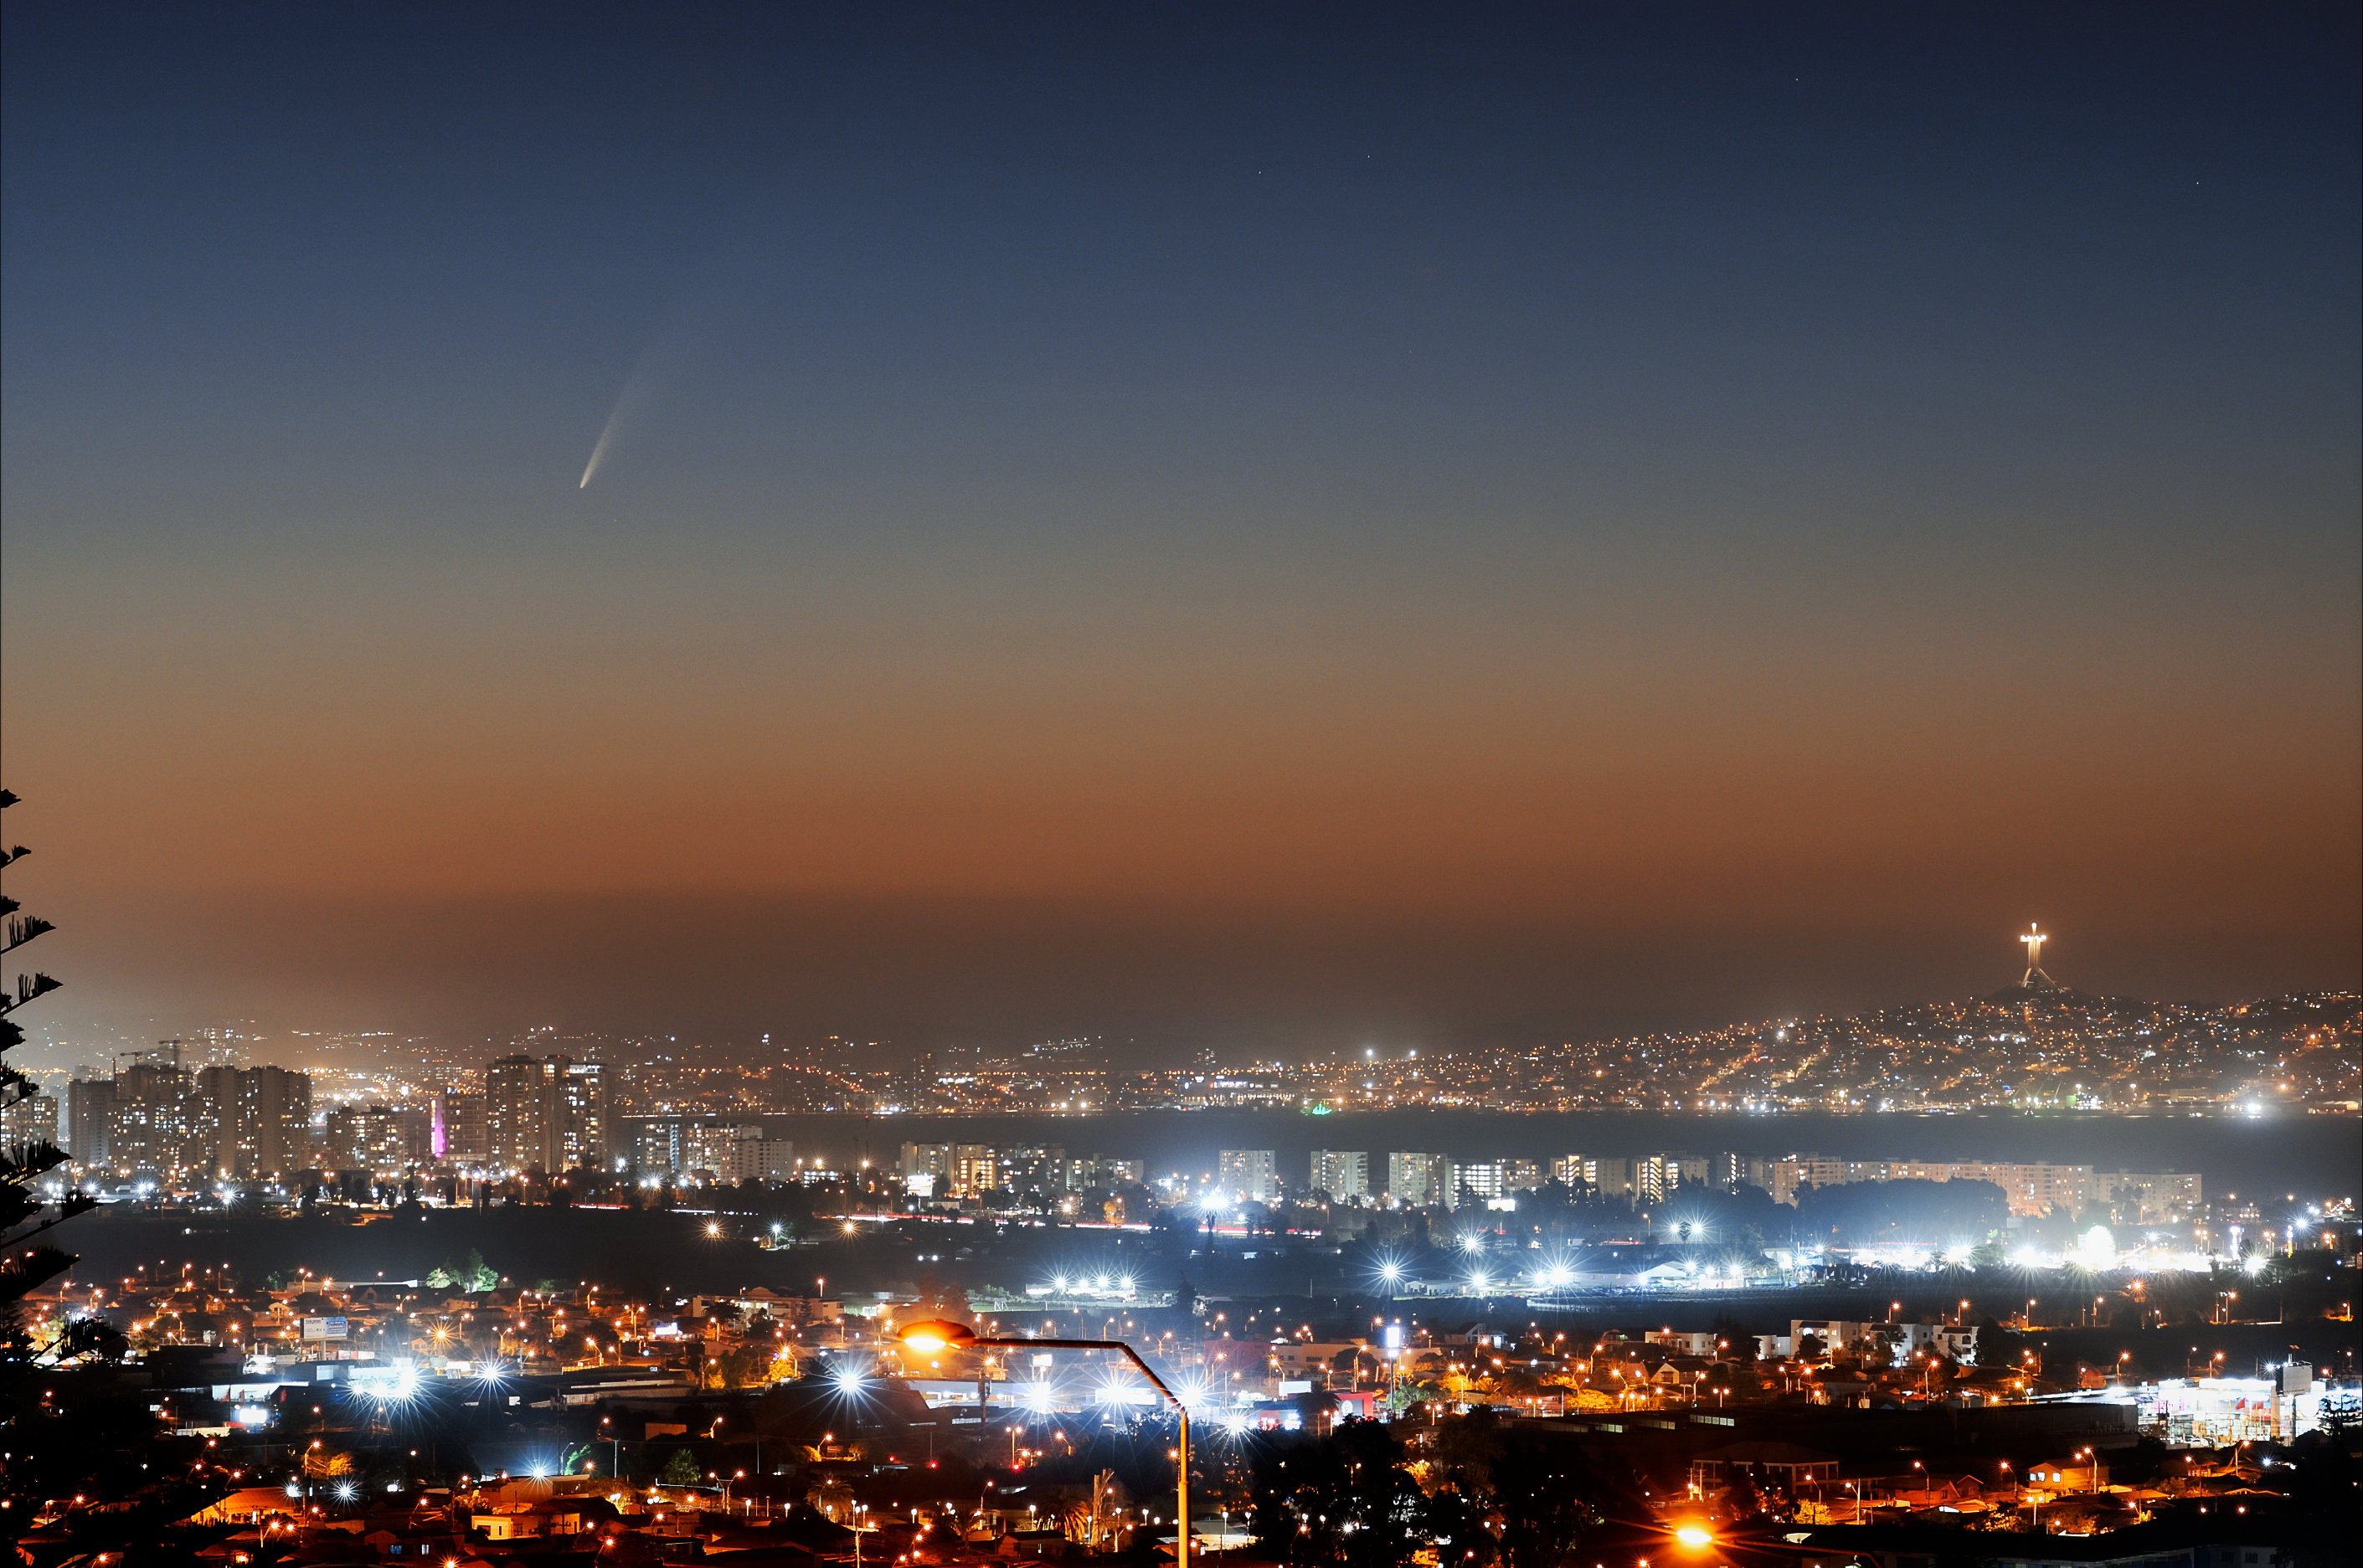

Comet C/2024 G3

Comet C/2024 G3 soars above the city of La Serena, Chile in this image from 18 January 2025.

Credit: NOIRLab/NSF/AURA/A. Lopez